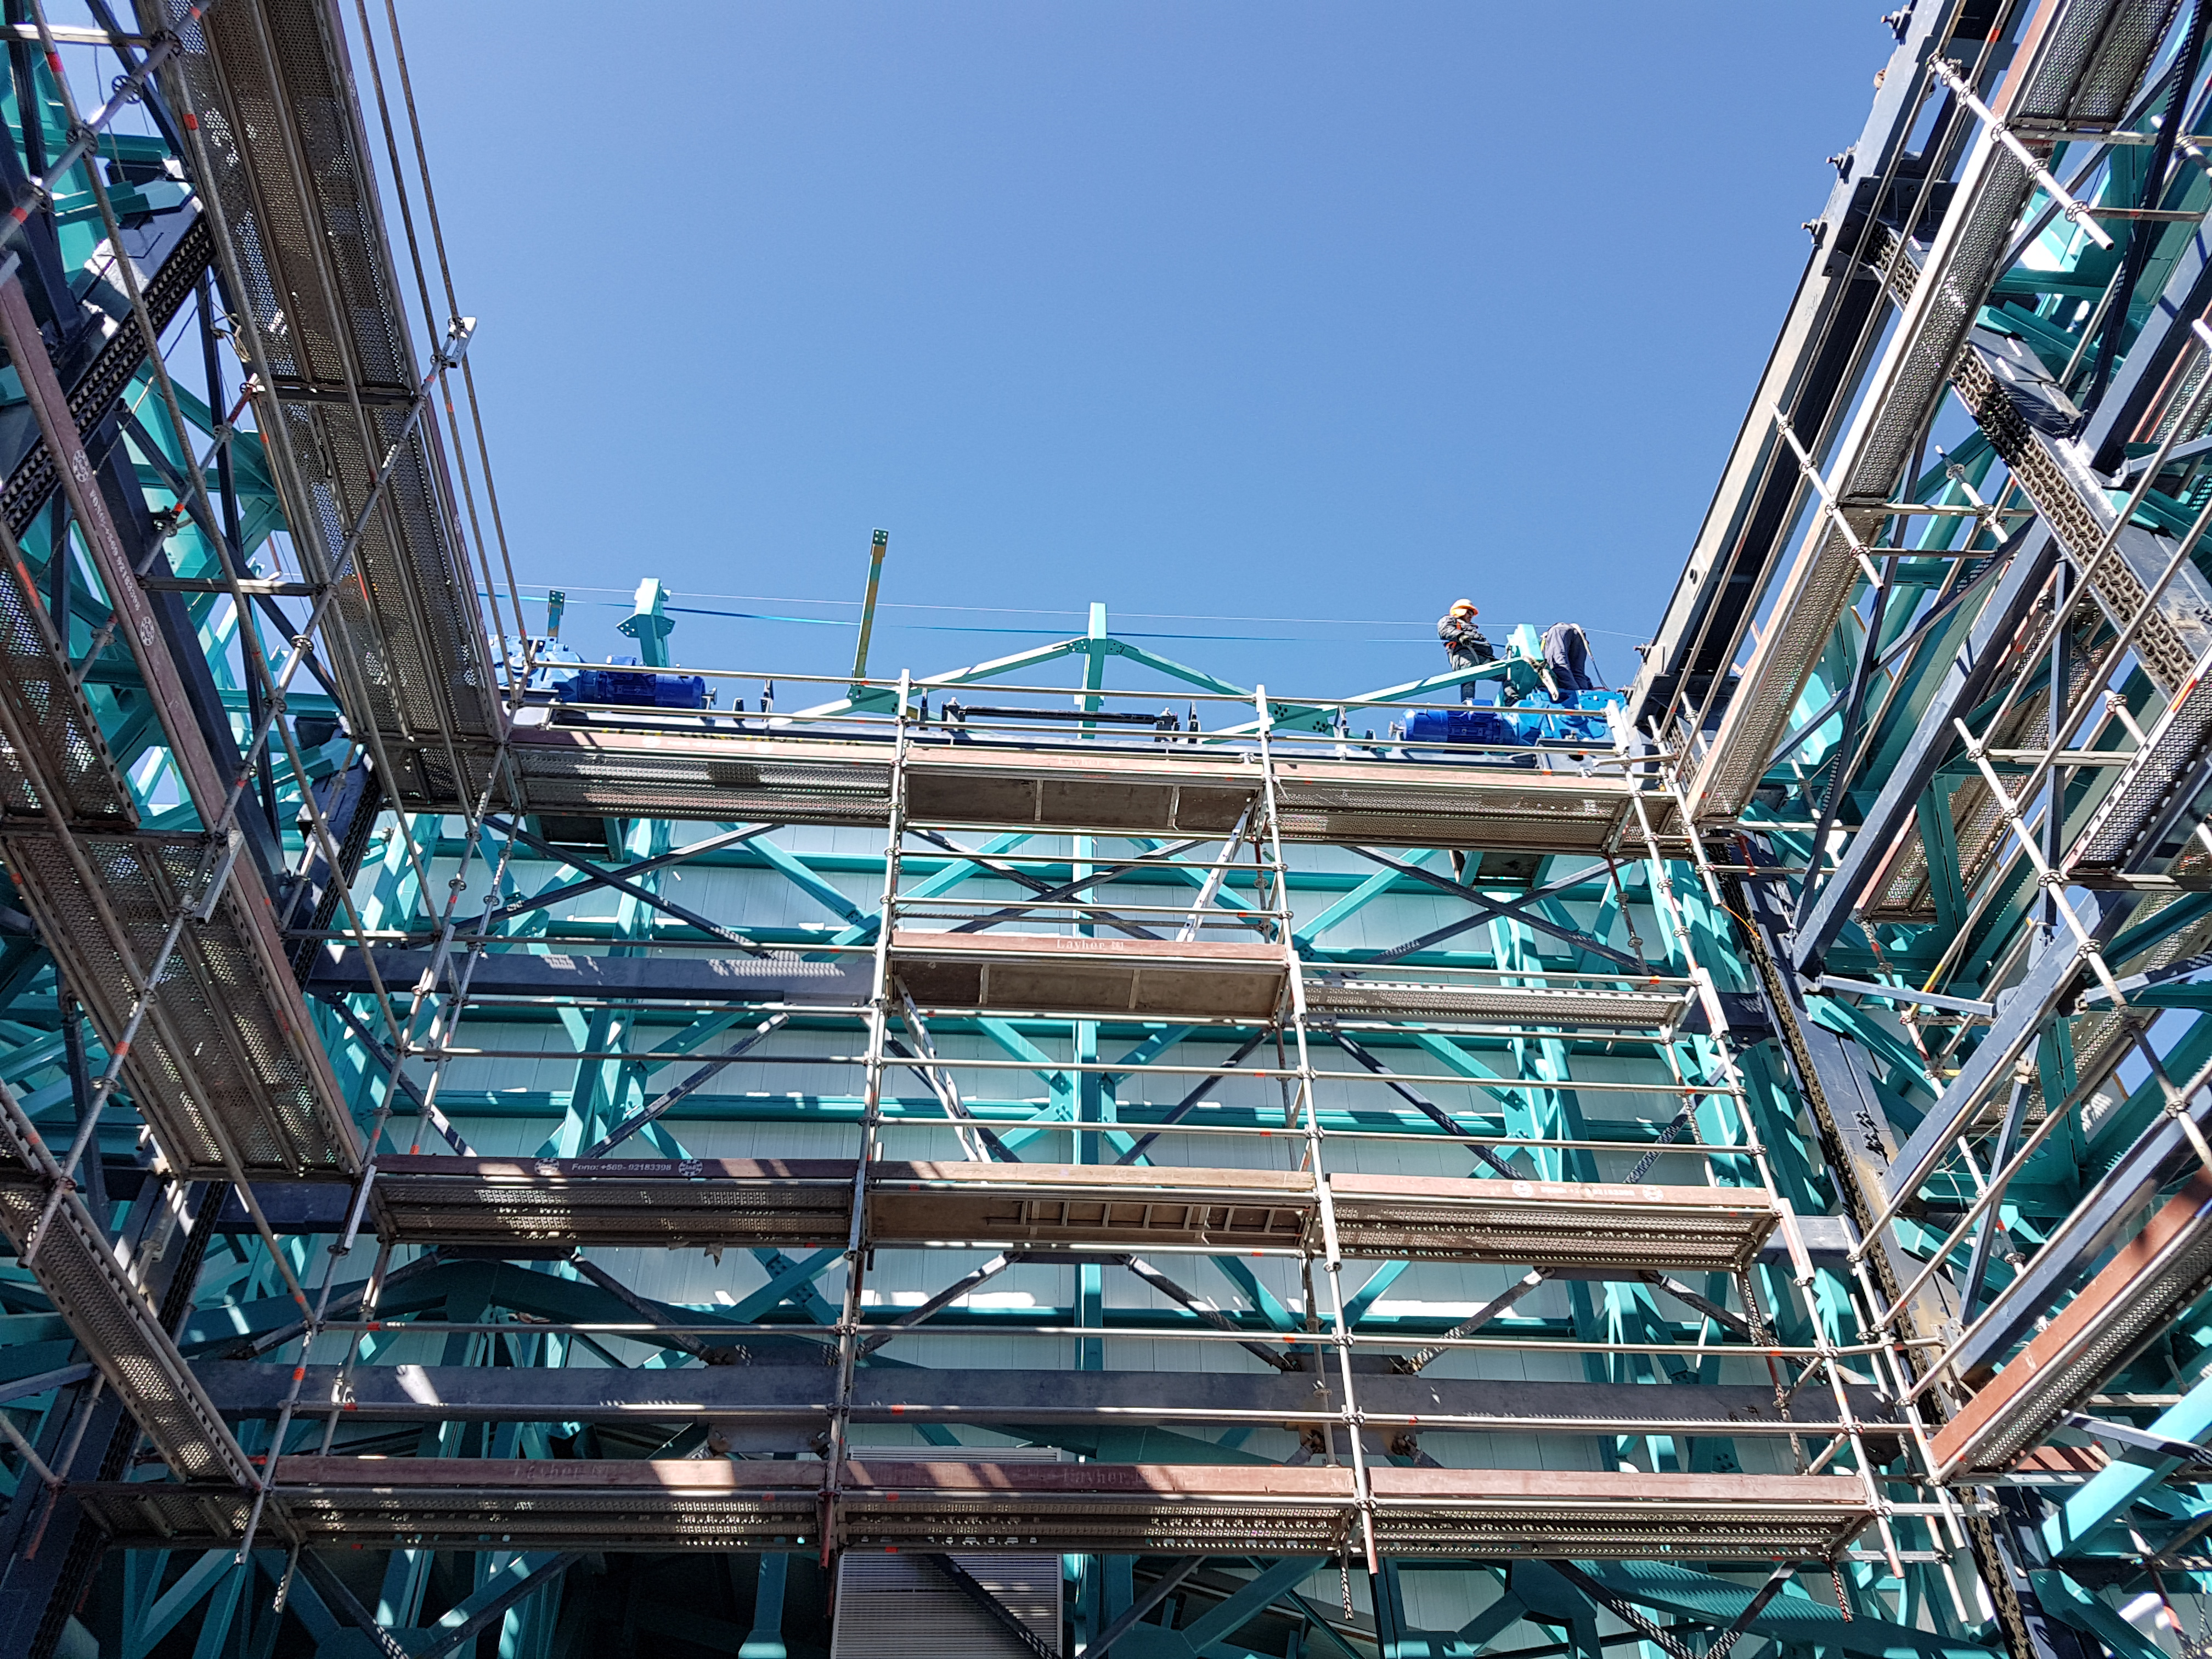

Summit Update. Besalco guarantee period

Summit site construction site status in April, 2018. General Contractor Besalco is completing punch list items.

Credit: Rubin Observatory/NSF/AURA